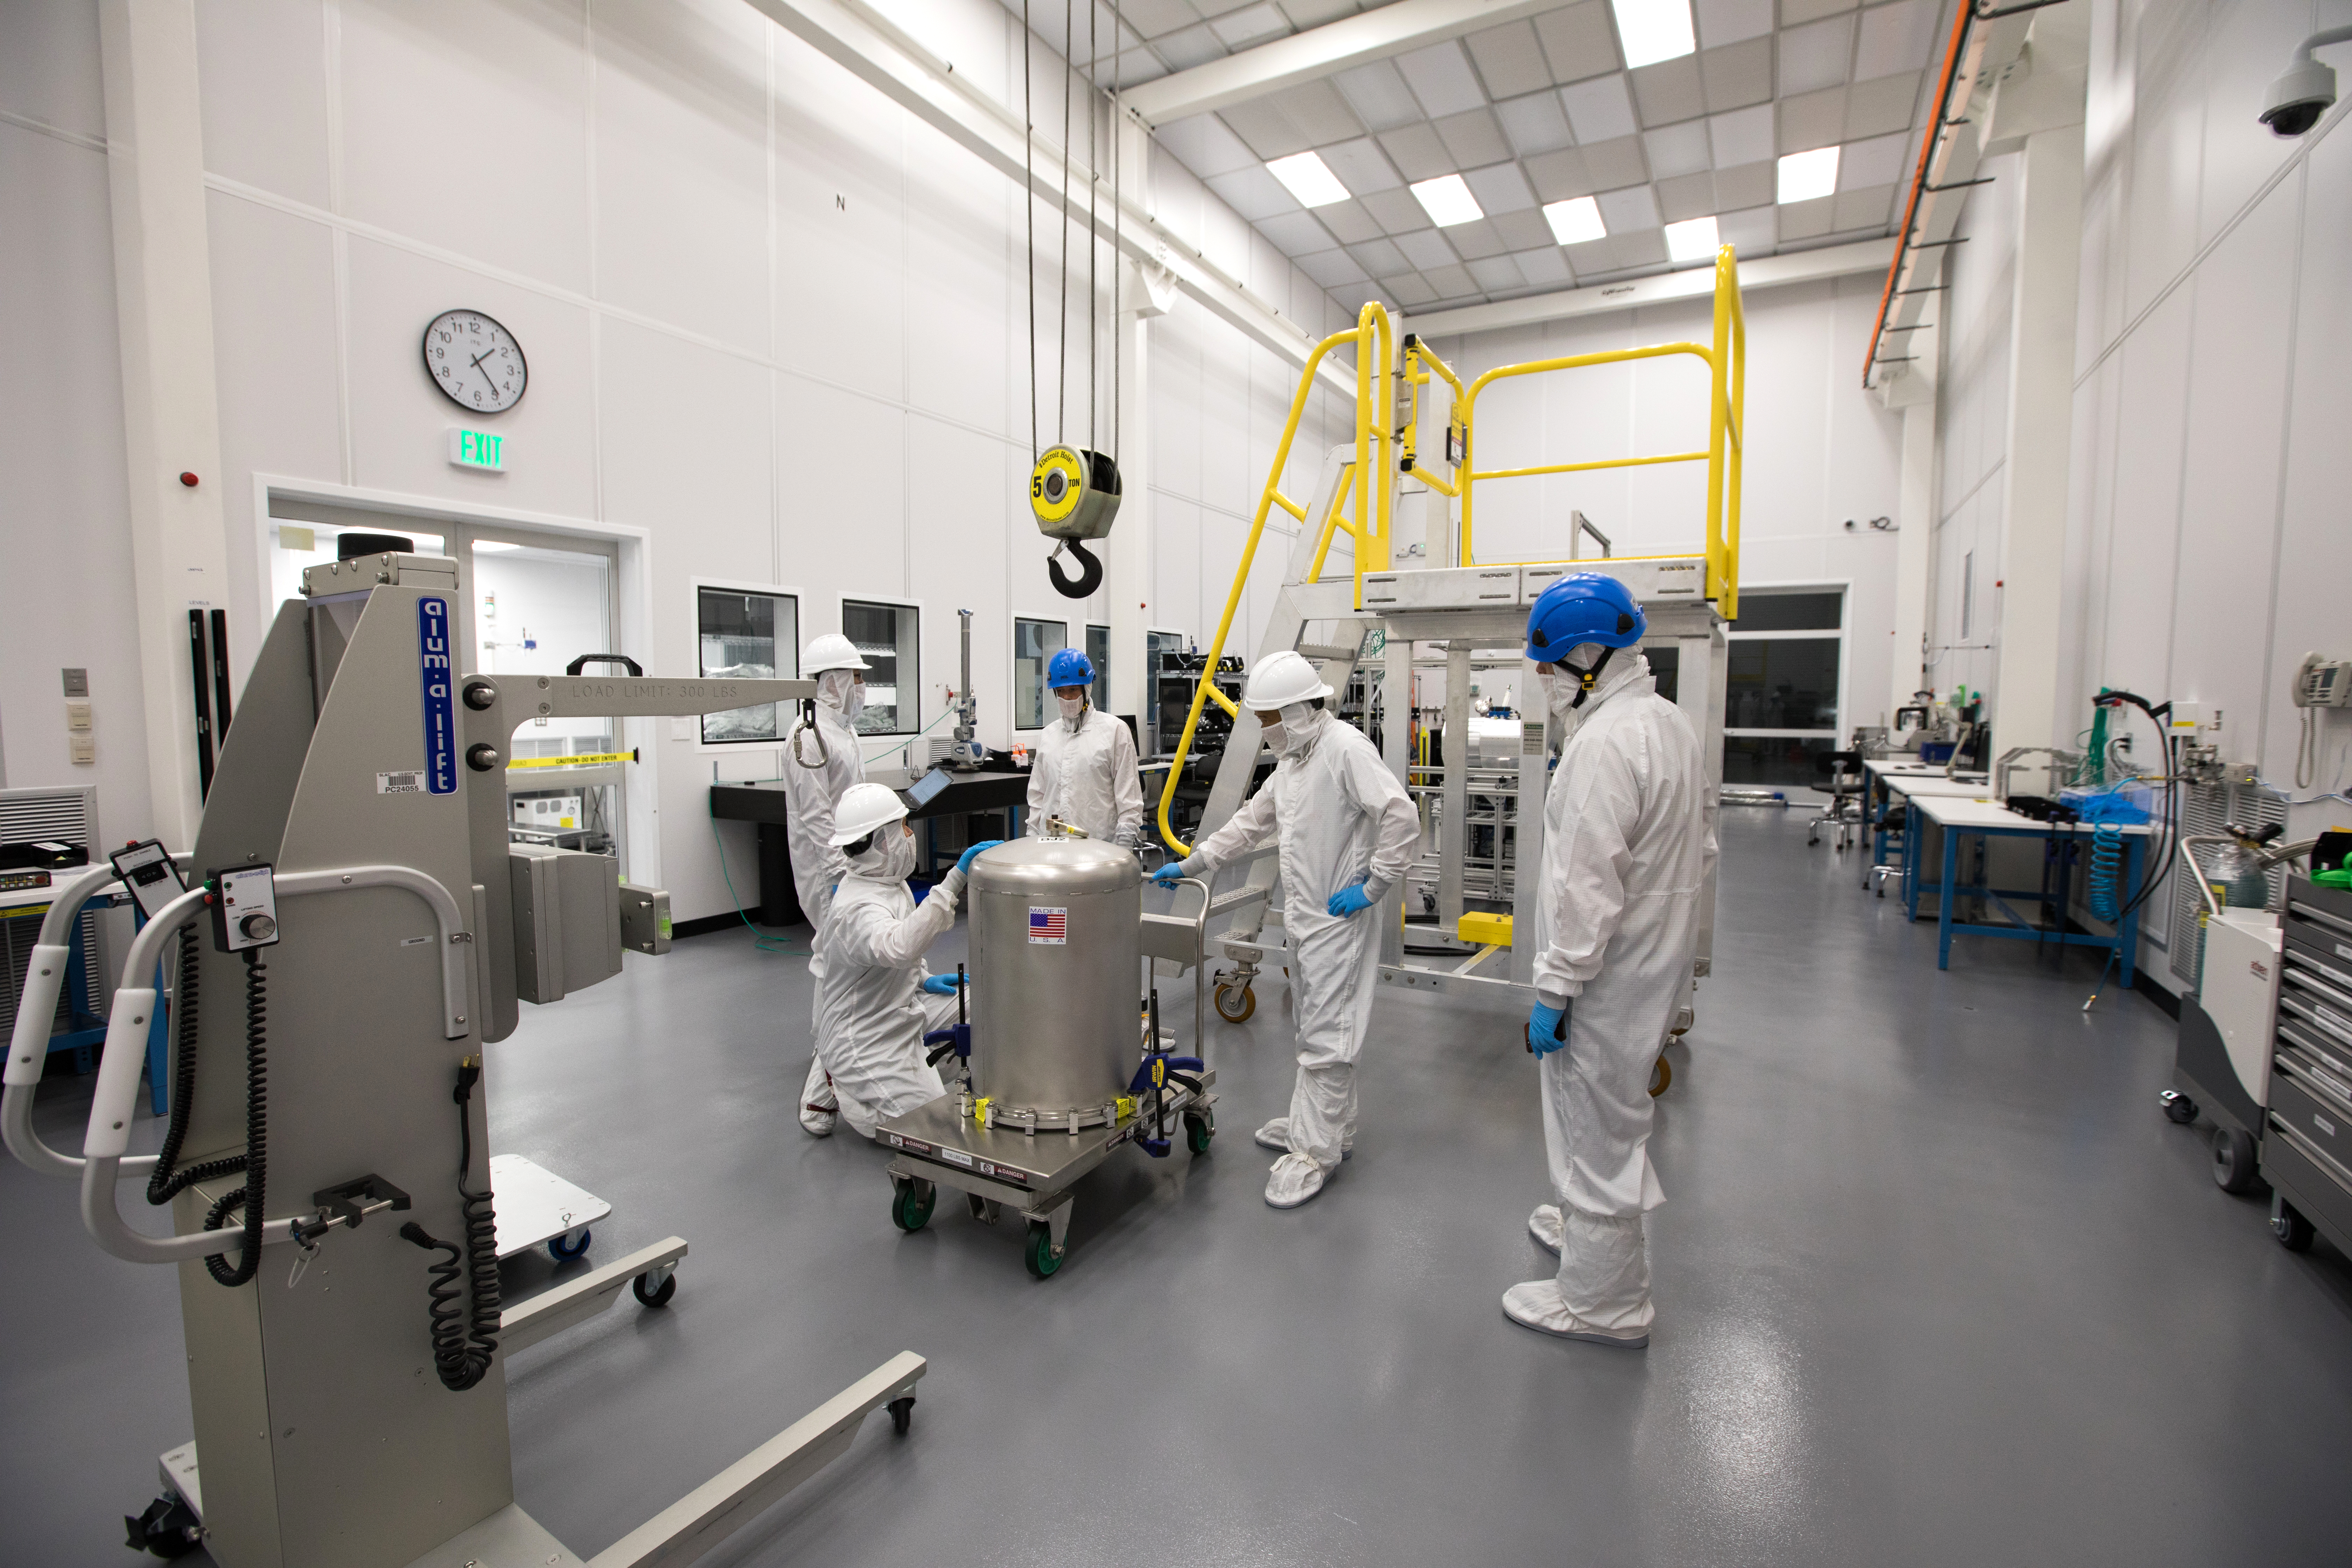

LSST Camera's First Sensor Array Arrives

Vera C. Rubin Observatory is currently under construction in Chile. The U.S. Department of Energy’s SLAC National Accelerator Laboratory is leading the construction of its Legacy Survey of Space and Time (LSST) camera – the largest digital camera ever built for astronomy.

Major milestone: The first of 21 "science rafts" for the 3.2-gigapixel LSST camera from Brookhaven National Lab. The rafts are arrays of nine imaging sensors, or CCDs, each with 4K-by-4K pixels. The LSST camera will be the largest digital camera ever built for astronomy. It will provide researchers with the widest, deepest and fastest views of the night sky for unprecedented studies of the Milky Way, the solar system, dark matter, dark energy, and much more. SLAC is assembling and testing the camera from parts built by a large collaboration of labs and universities.

LSST is funded by the National Science Foundation (NSF), the Department of Energy (DOE) Office of Science, and private funding raised by the LSST Corporation. For more information, visit: lsst.slac.stanford.edu/.

Credit: Dawn Harmer/SLAC National Accelerator Laboratory